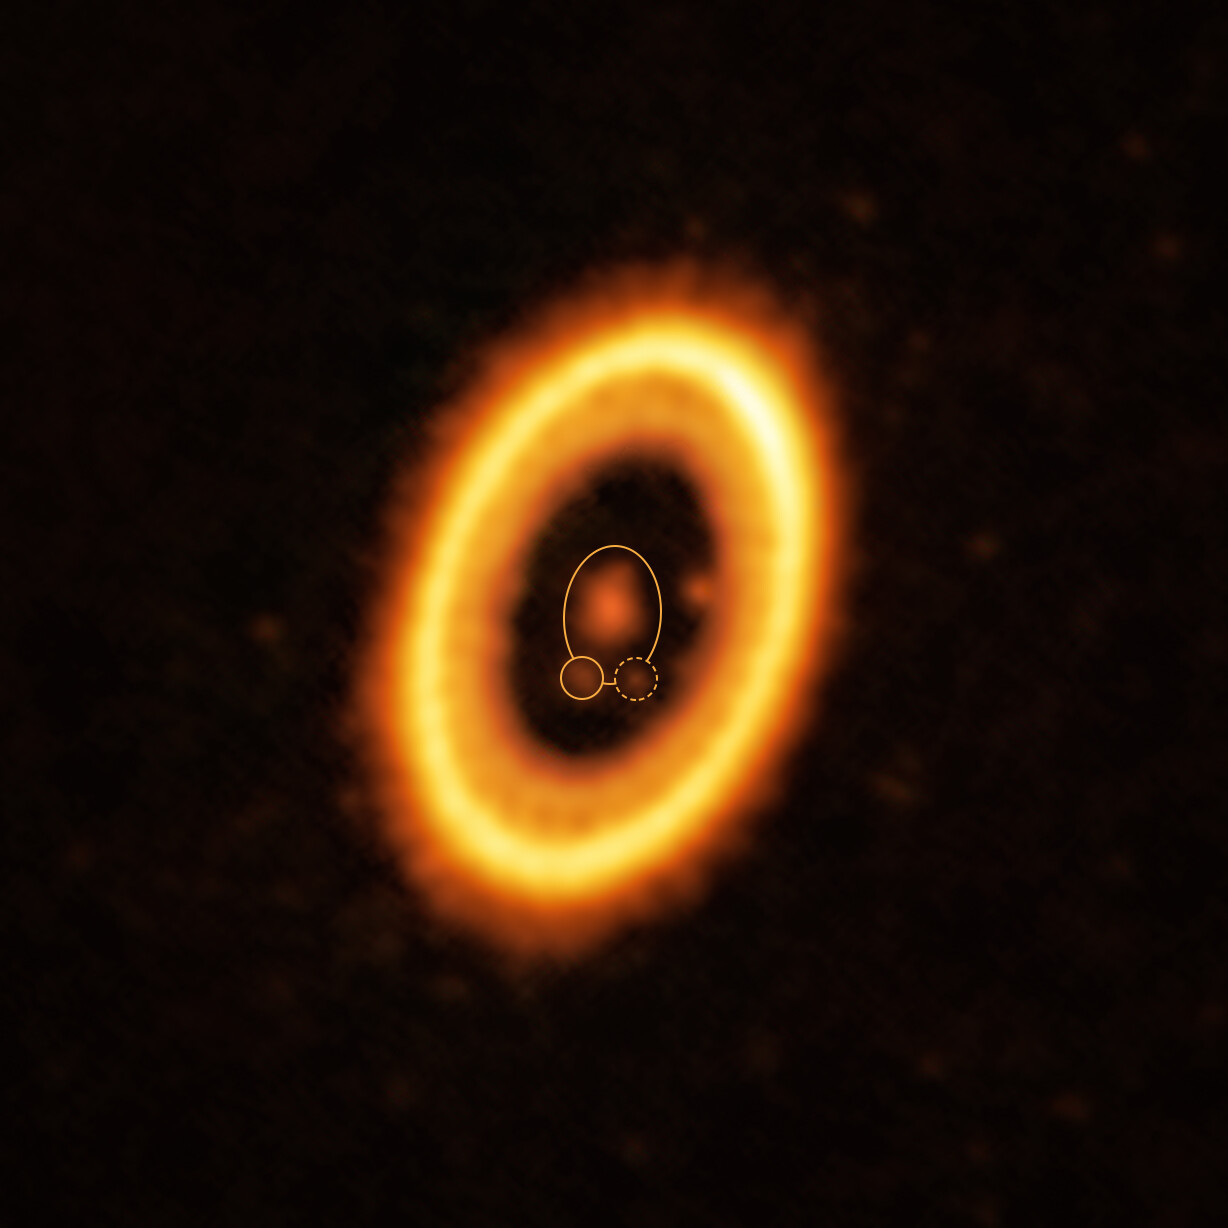

A planet and its Trojan orbiting a star in the PDS 70 system

This image, taken with the Atacama Large Millimeter/submillimeter Array (ALMA), in which ESO is a partner, shows the young planetary system PDS 70, located nearly 400 light-years away from Earth. The system features a star at its centre, around which the planet PDS 70 b (highlighted with a solid yellow circle) is orbiting. On the same orbit as PDS 70b, indicated by a solid yellow ellipse, astronomers have detected a cloud of debris (circled by a yellow dotted line) that could be the building blocks of a new planet or the remnants of one already formed. The ring-like structure that dominates the image is a circumstellar disc of material, out of which planets are forming. There is in fact another planet in this system: PDS 70c, seen at 3 o’clock right next to the inner rim of the disc.

Credit: ALMA (ESO/NAOJ/NRAO) /Balsalobre-Ruza et al